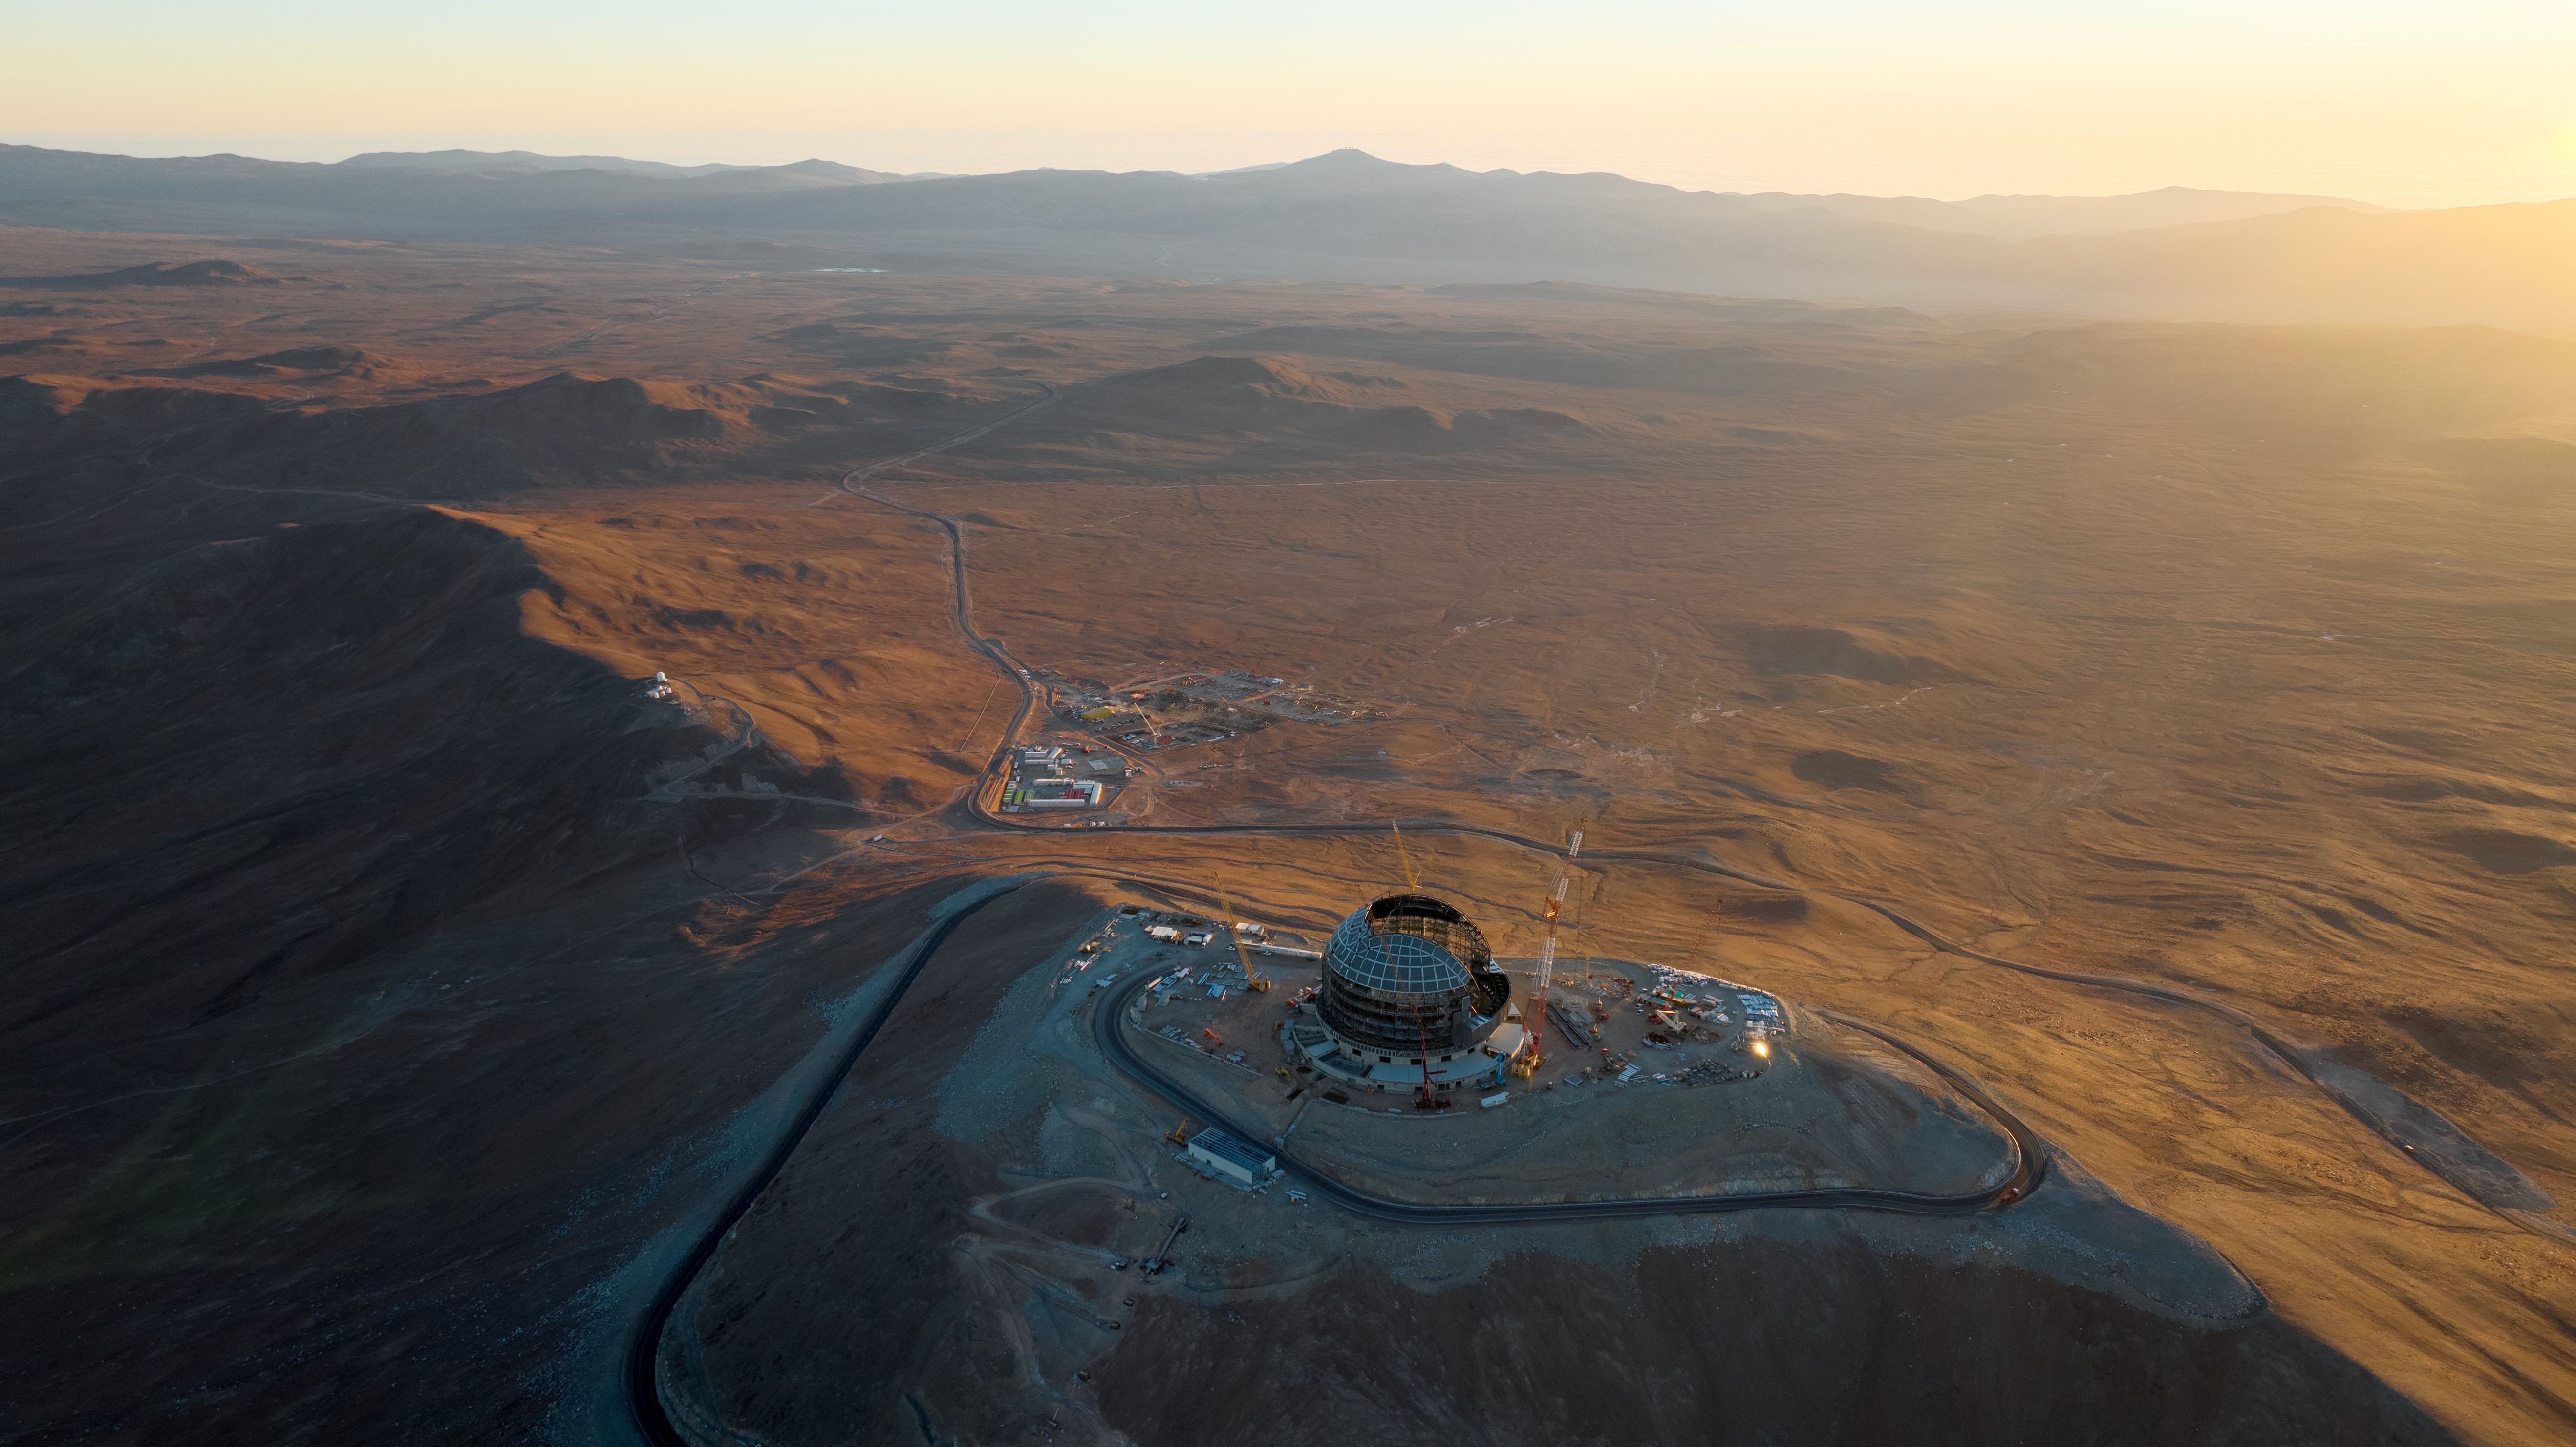

The ELT dome (and neighbours) at sunset

This drone image from June 2024 shows ESO's Extremely Large Telescope (ELT) dome, against the brilliant landscape of Chile's Atacama Desert. The small group of buildings at the bottom of the mountain is the ELT basecamp, that houses construction staff working on the ELT. Also visible are the ELT's closest neighbours: the Cerro Murphy Observatory, to the left, and ESO's Paranal Observatory on the mountains in the far distance.

Credit: ESO